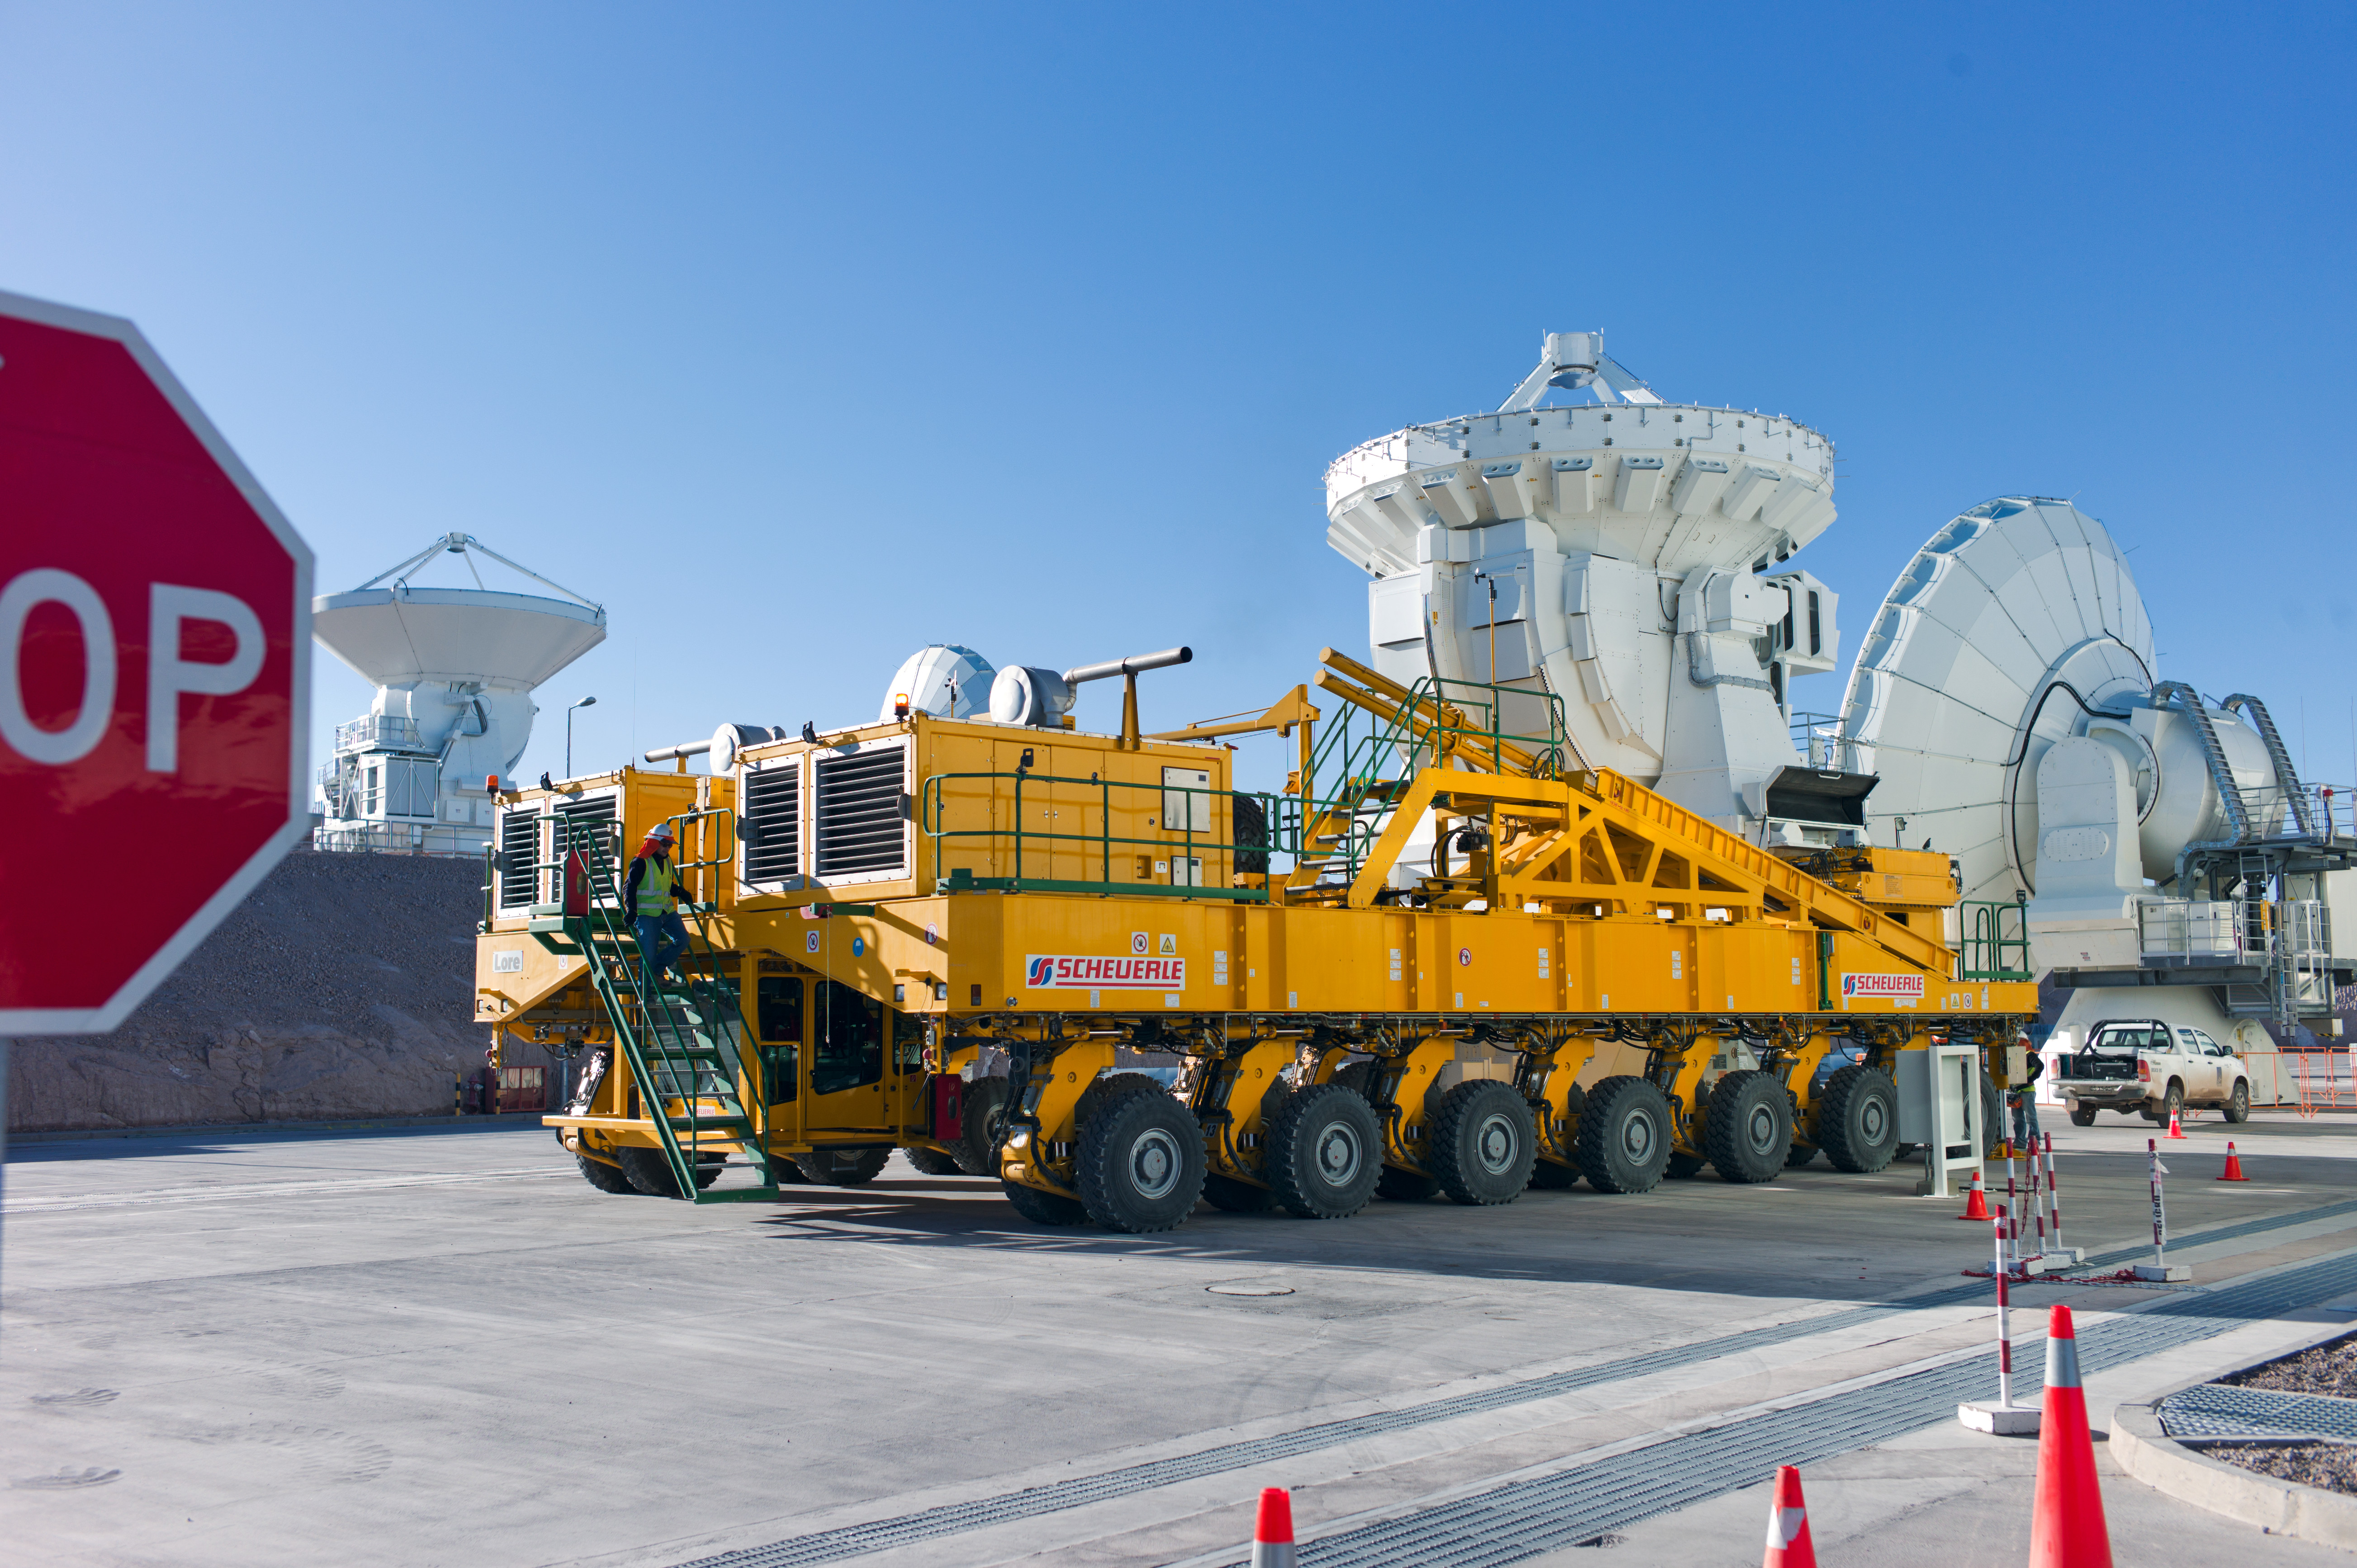

Transport of a 7-meter diameter Japanese antenna

Transport of a 7-meter diameter Japanese antenna.

Credit: ESO